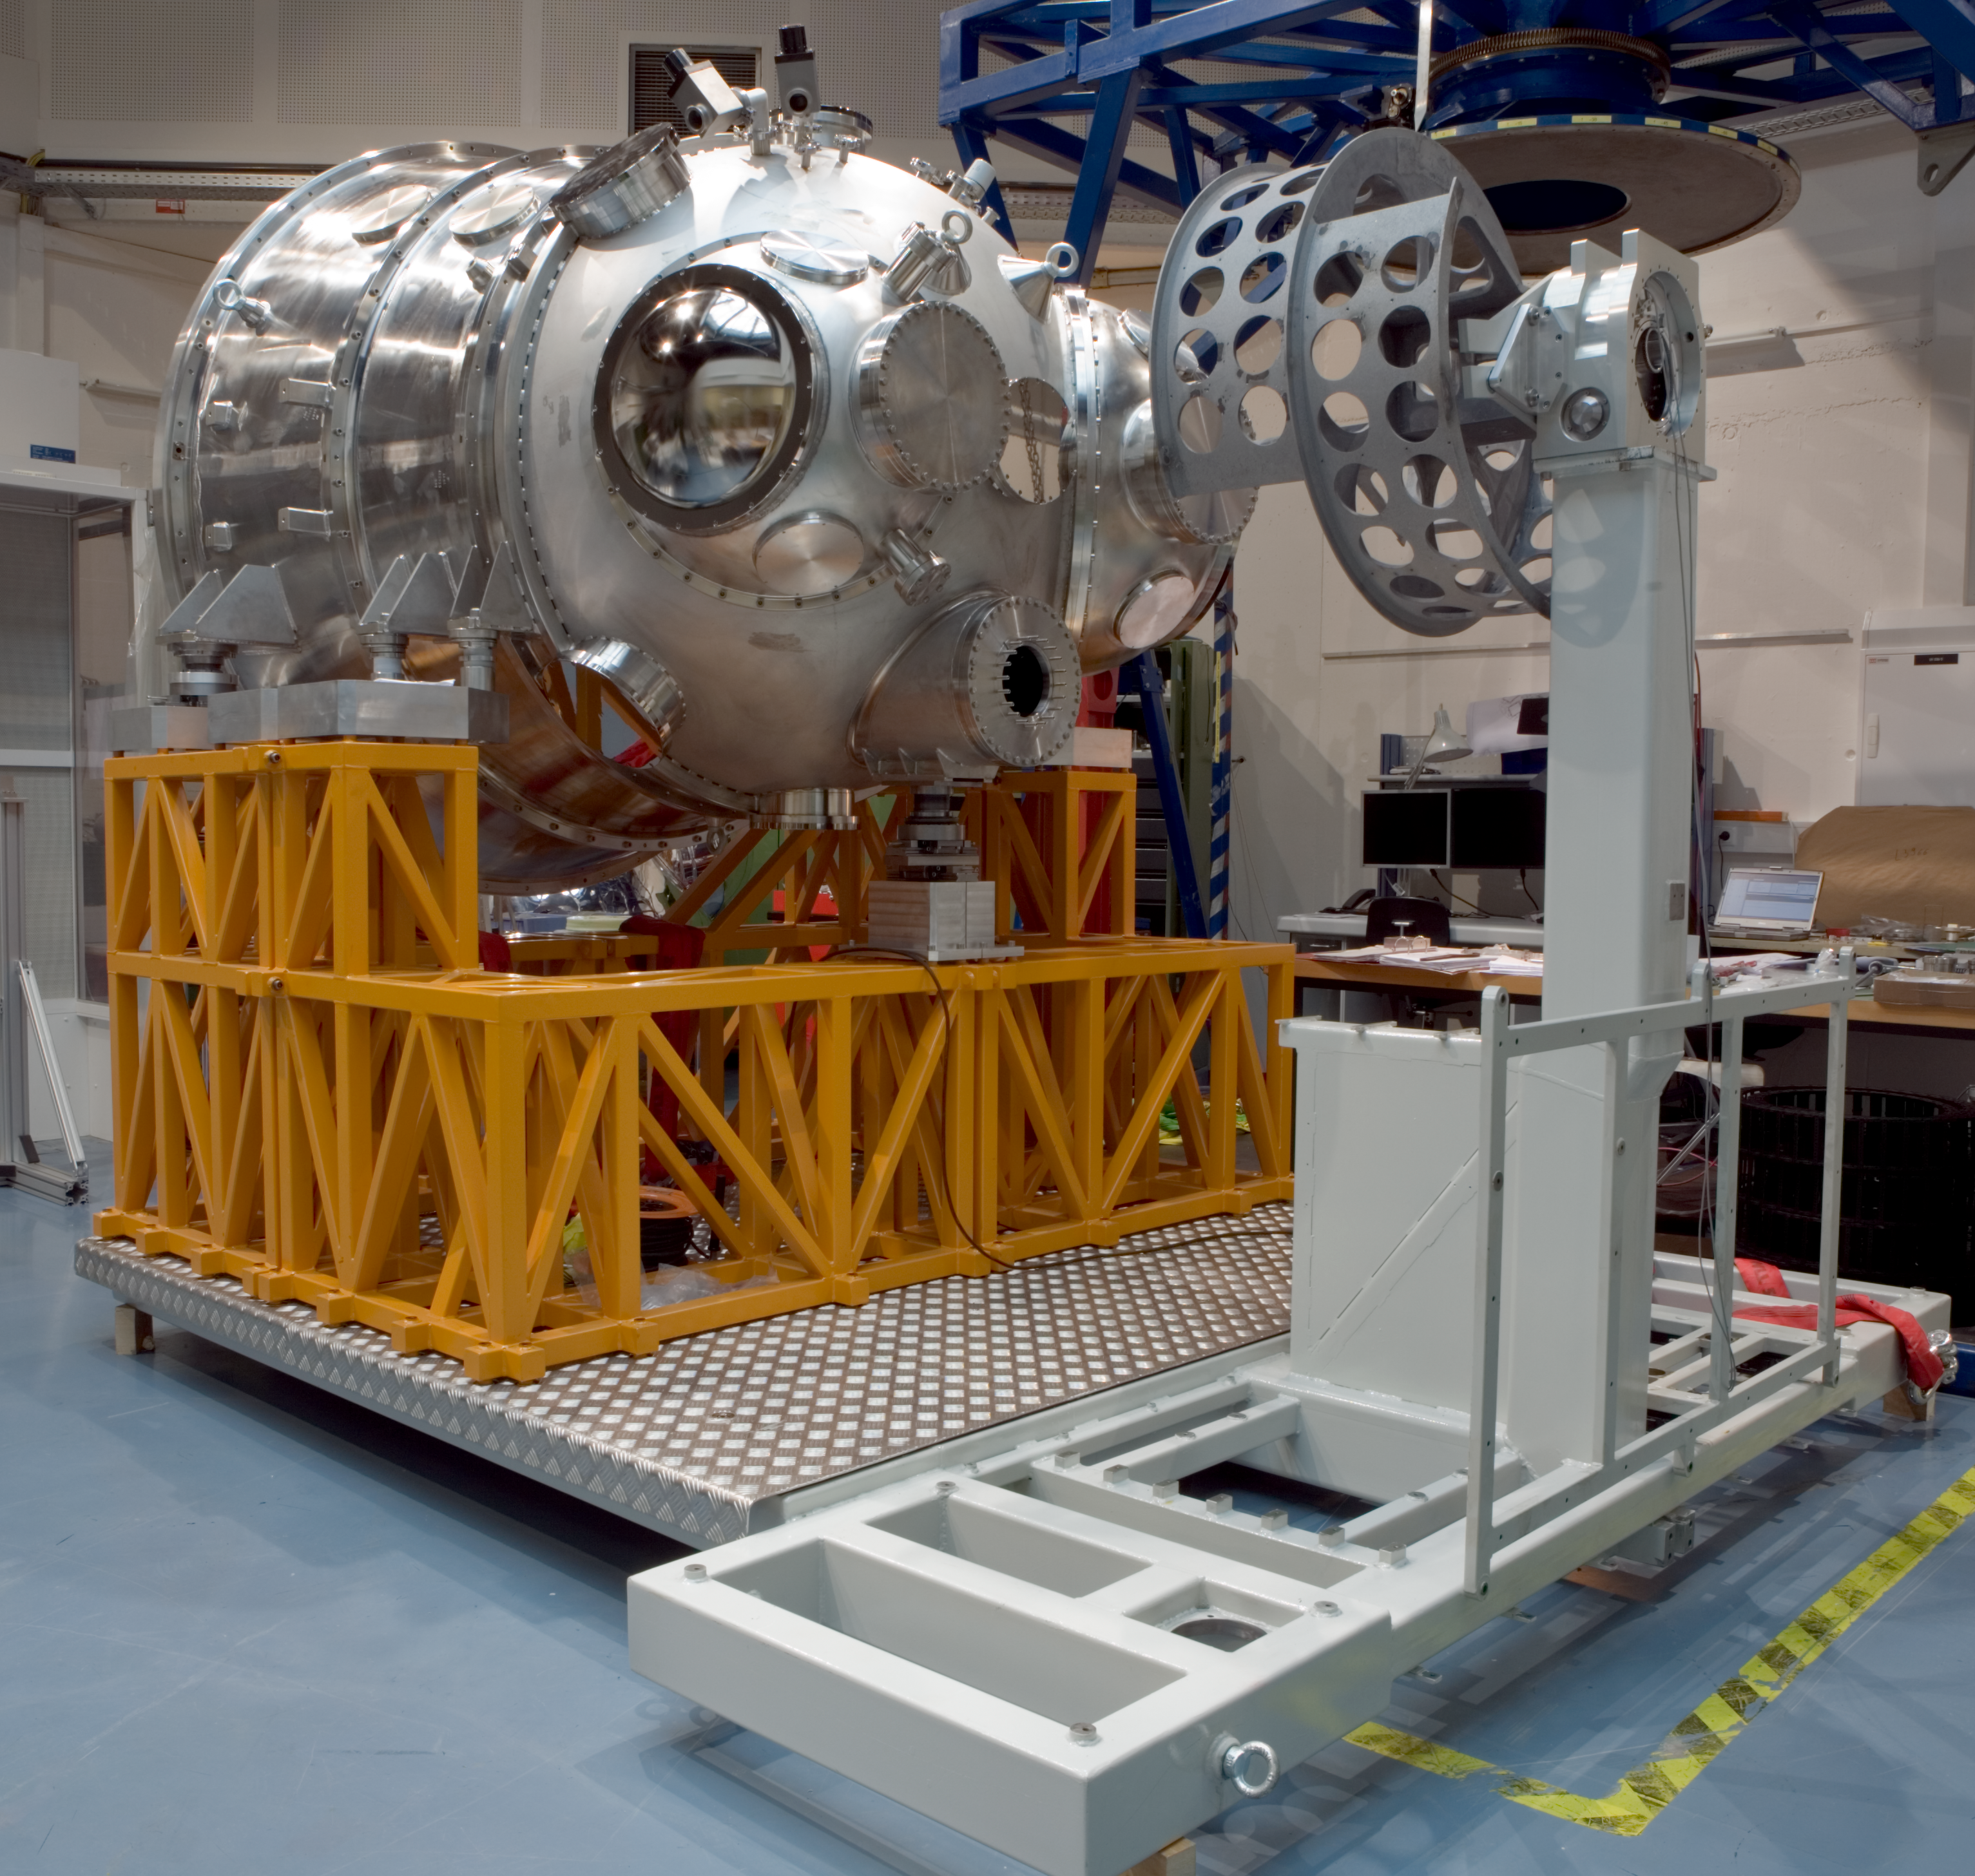

HAWK-I integration

The HAWK-I instrument in the integration hall at ESO's headquarter in Garching in February 2007.

Credit: ESO